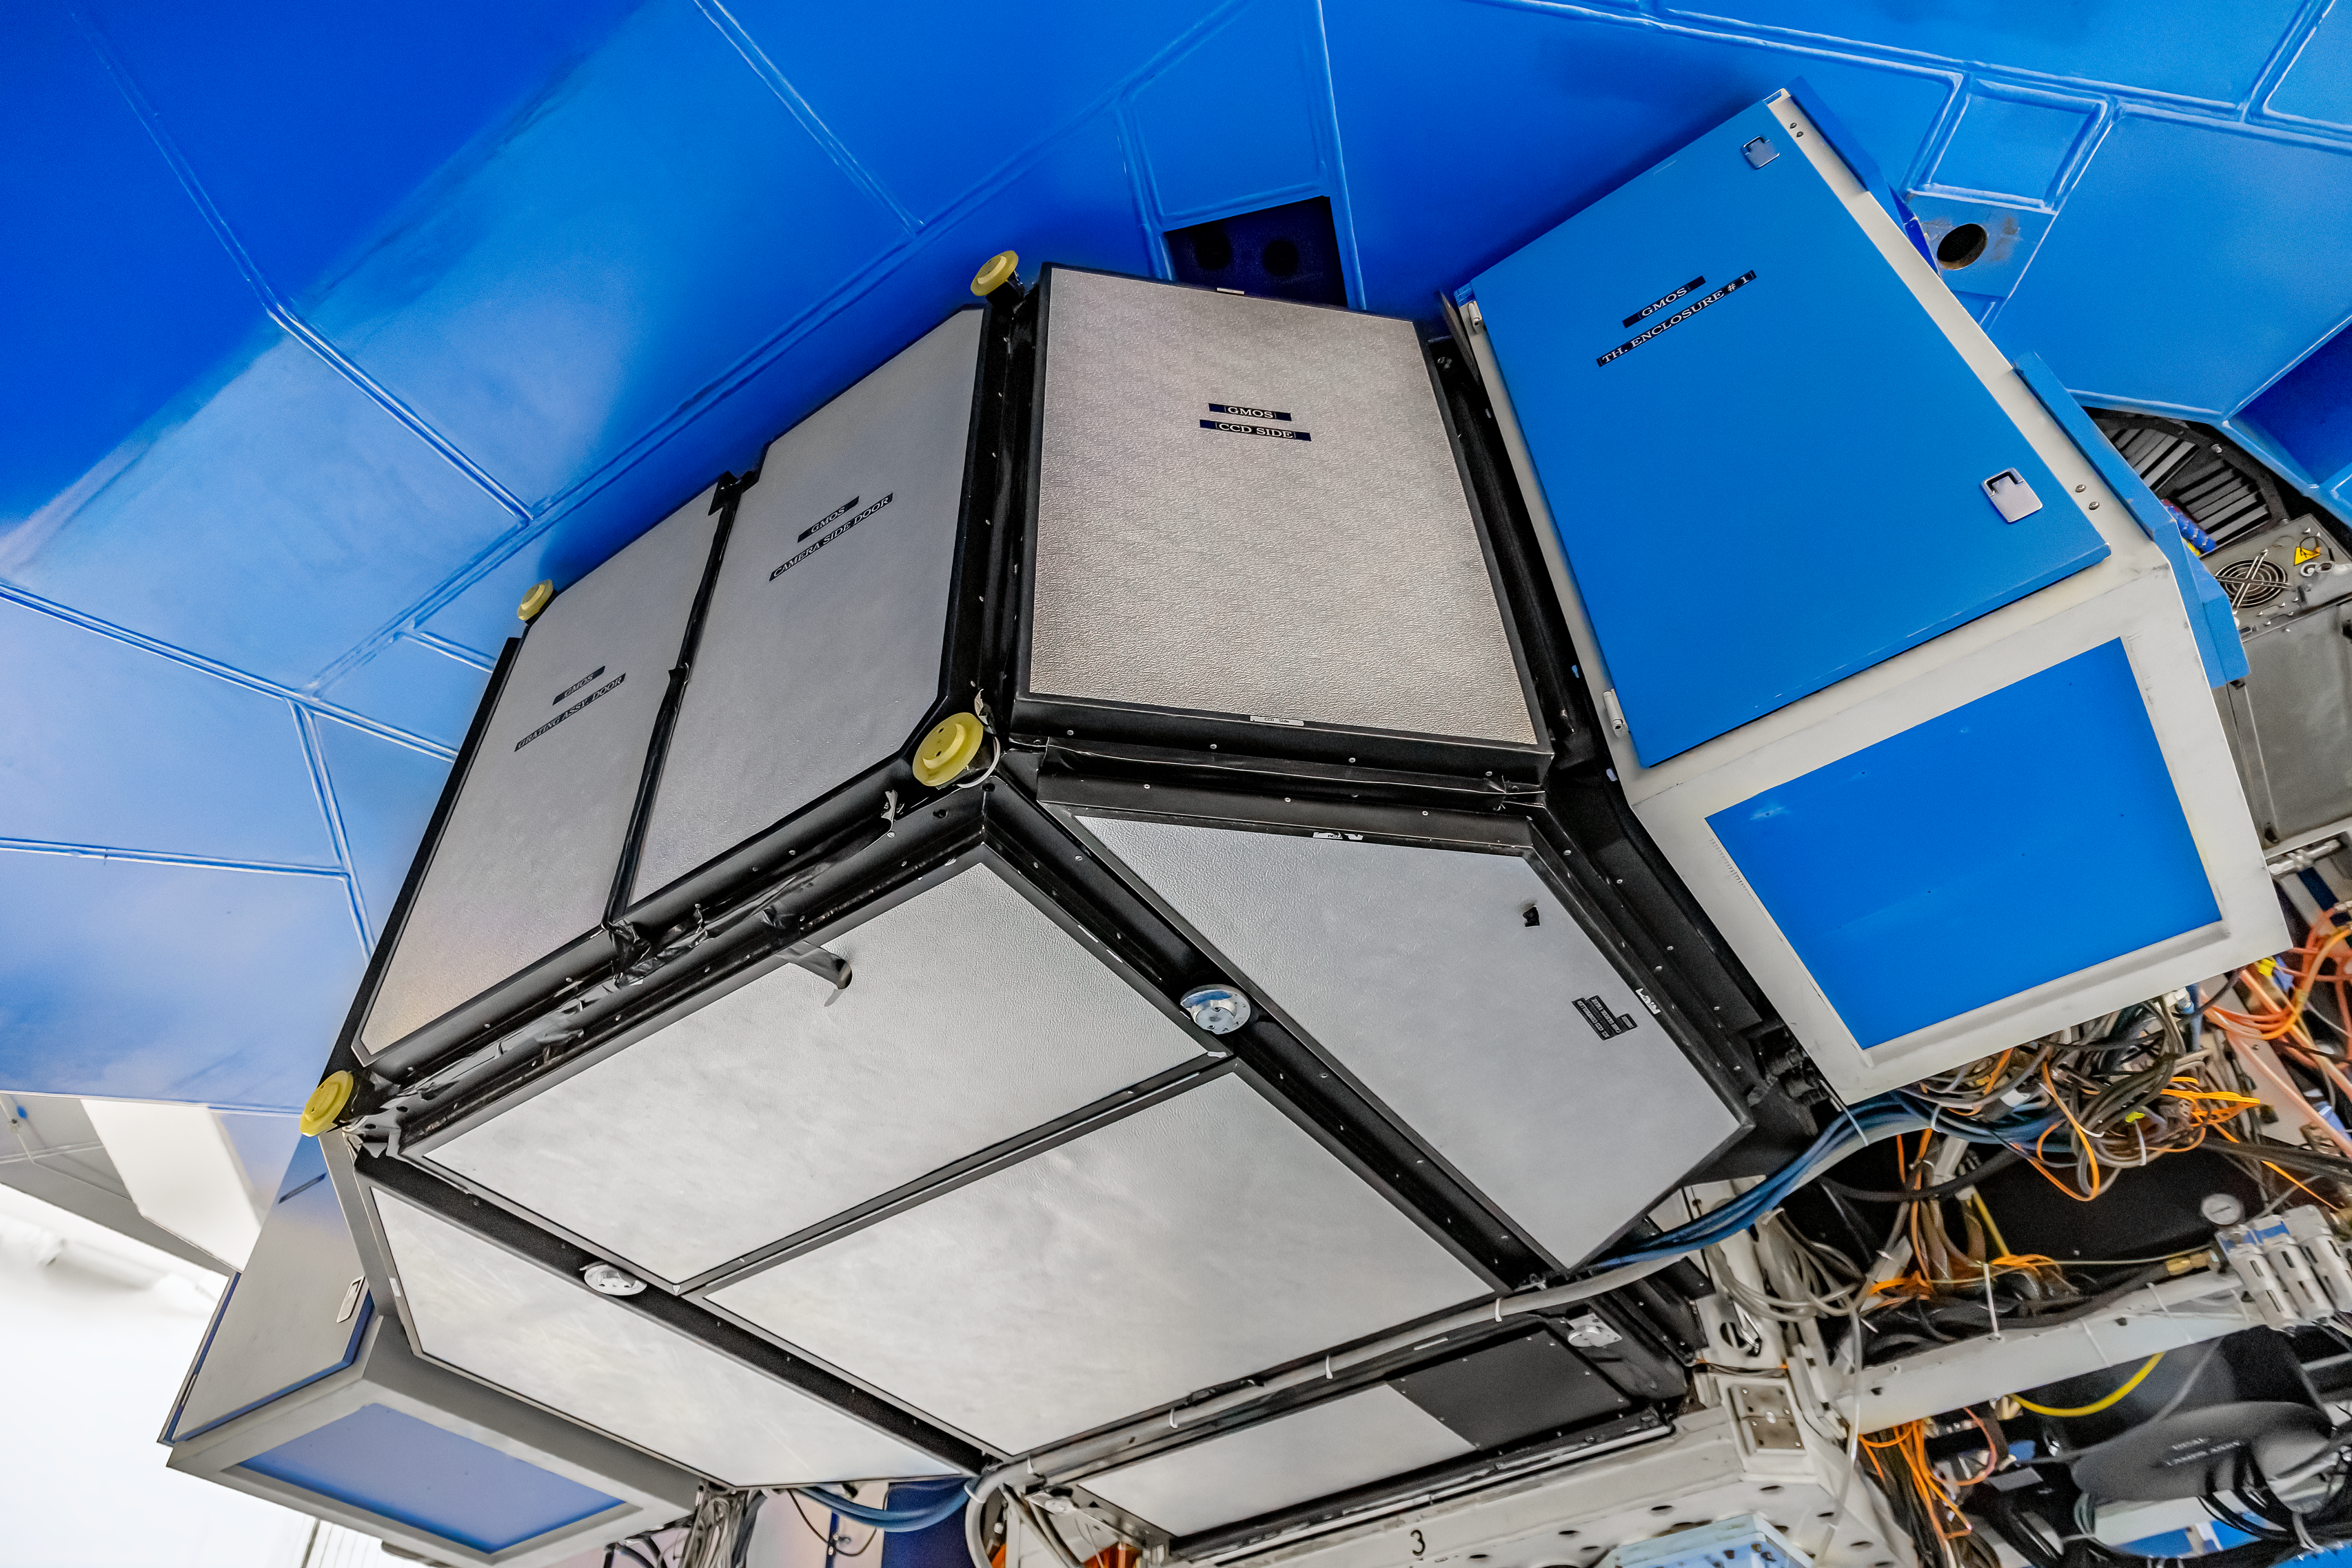

GMOS

The Gemini Multi-Object Spectrographs (GMOS) mounted on Gemini South on Cerro Pachón in Chile.

Credit: CTIO/NOIRLab/NSF/AURA/D. Munizaga